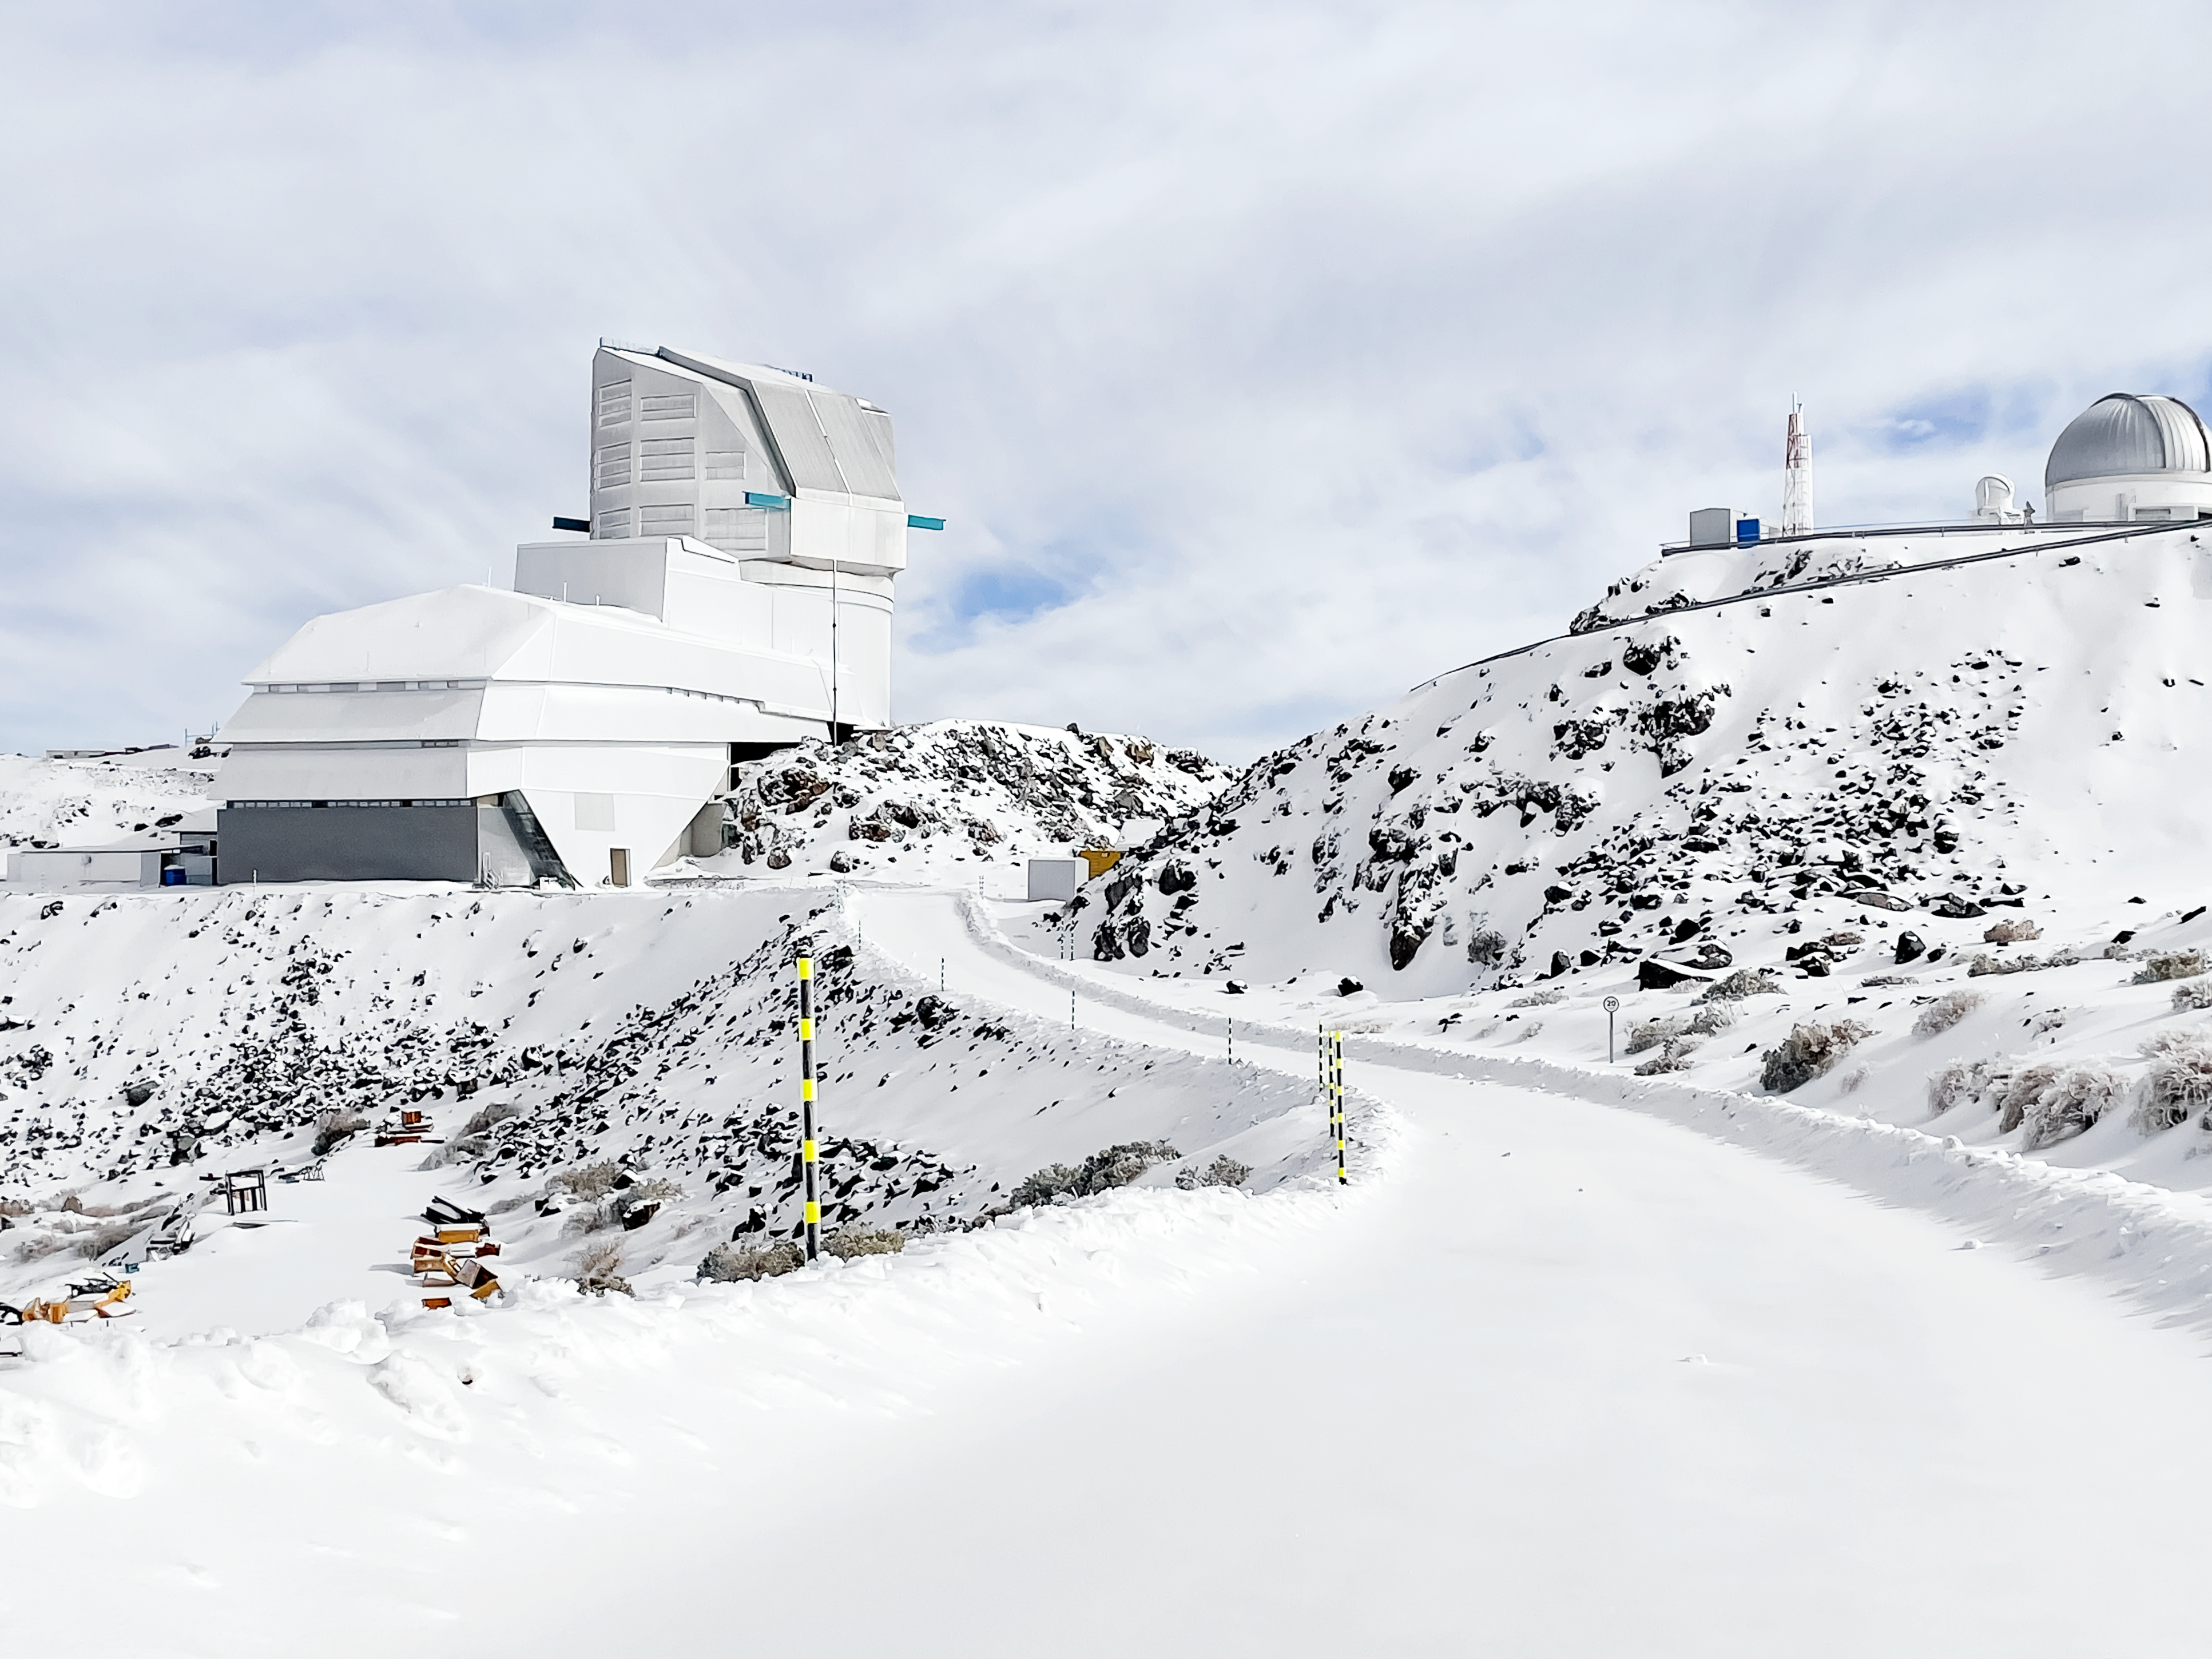

Snow day at the Vera C. Rubin Observatory

Snow on Cerro Pachón, Chile, where the Vera C. Rubin Observatory is located.

Credit: NOIRLab/NSF/AURA